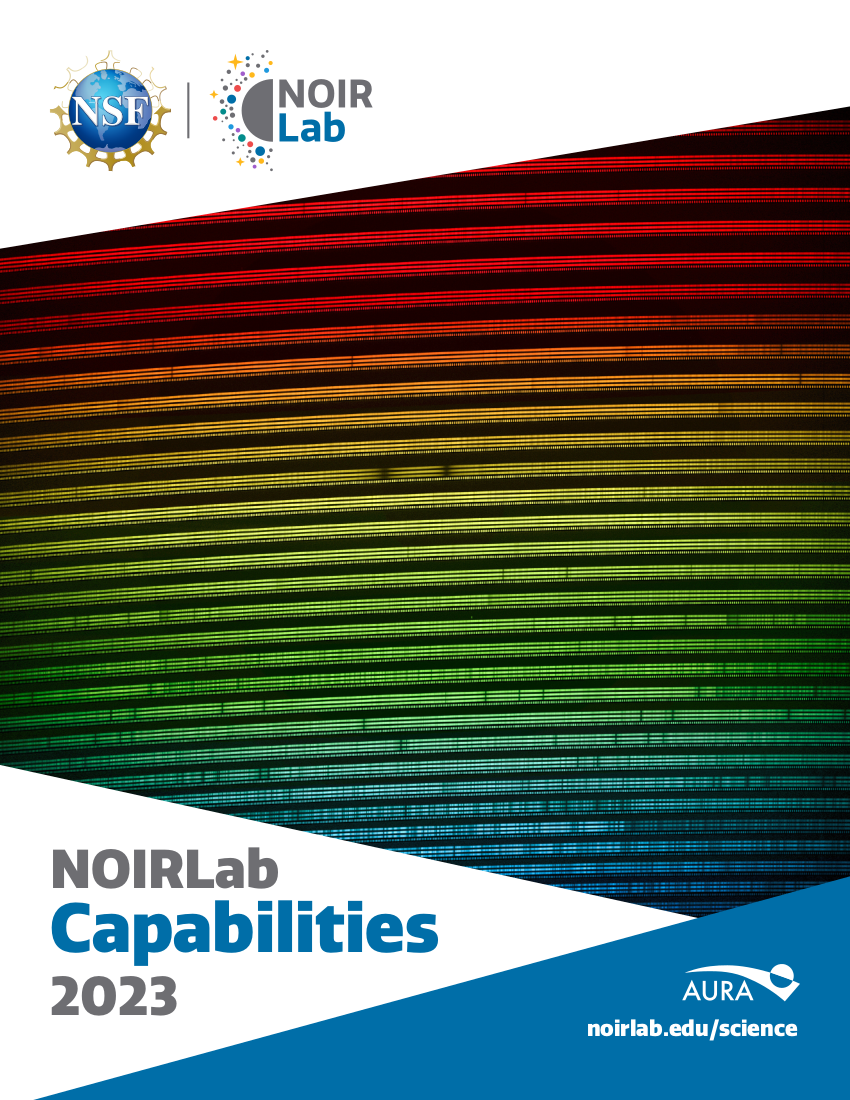

NOIRLab Capabilities 2023

Cover of the NOIRLab Capabilities 2023 brochure.

Credit: NOIRLab